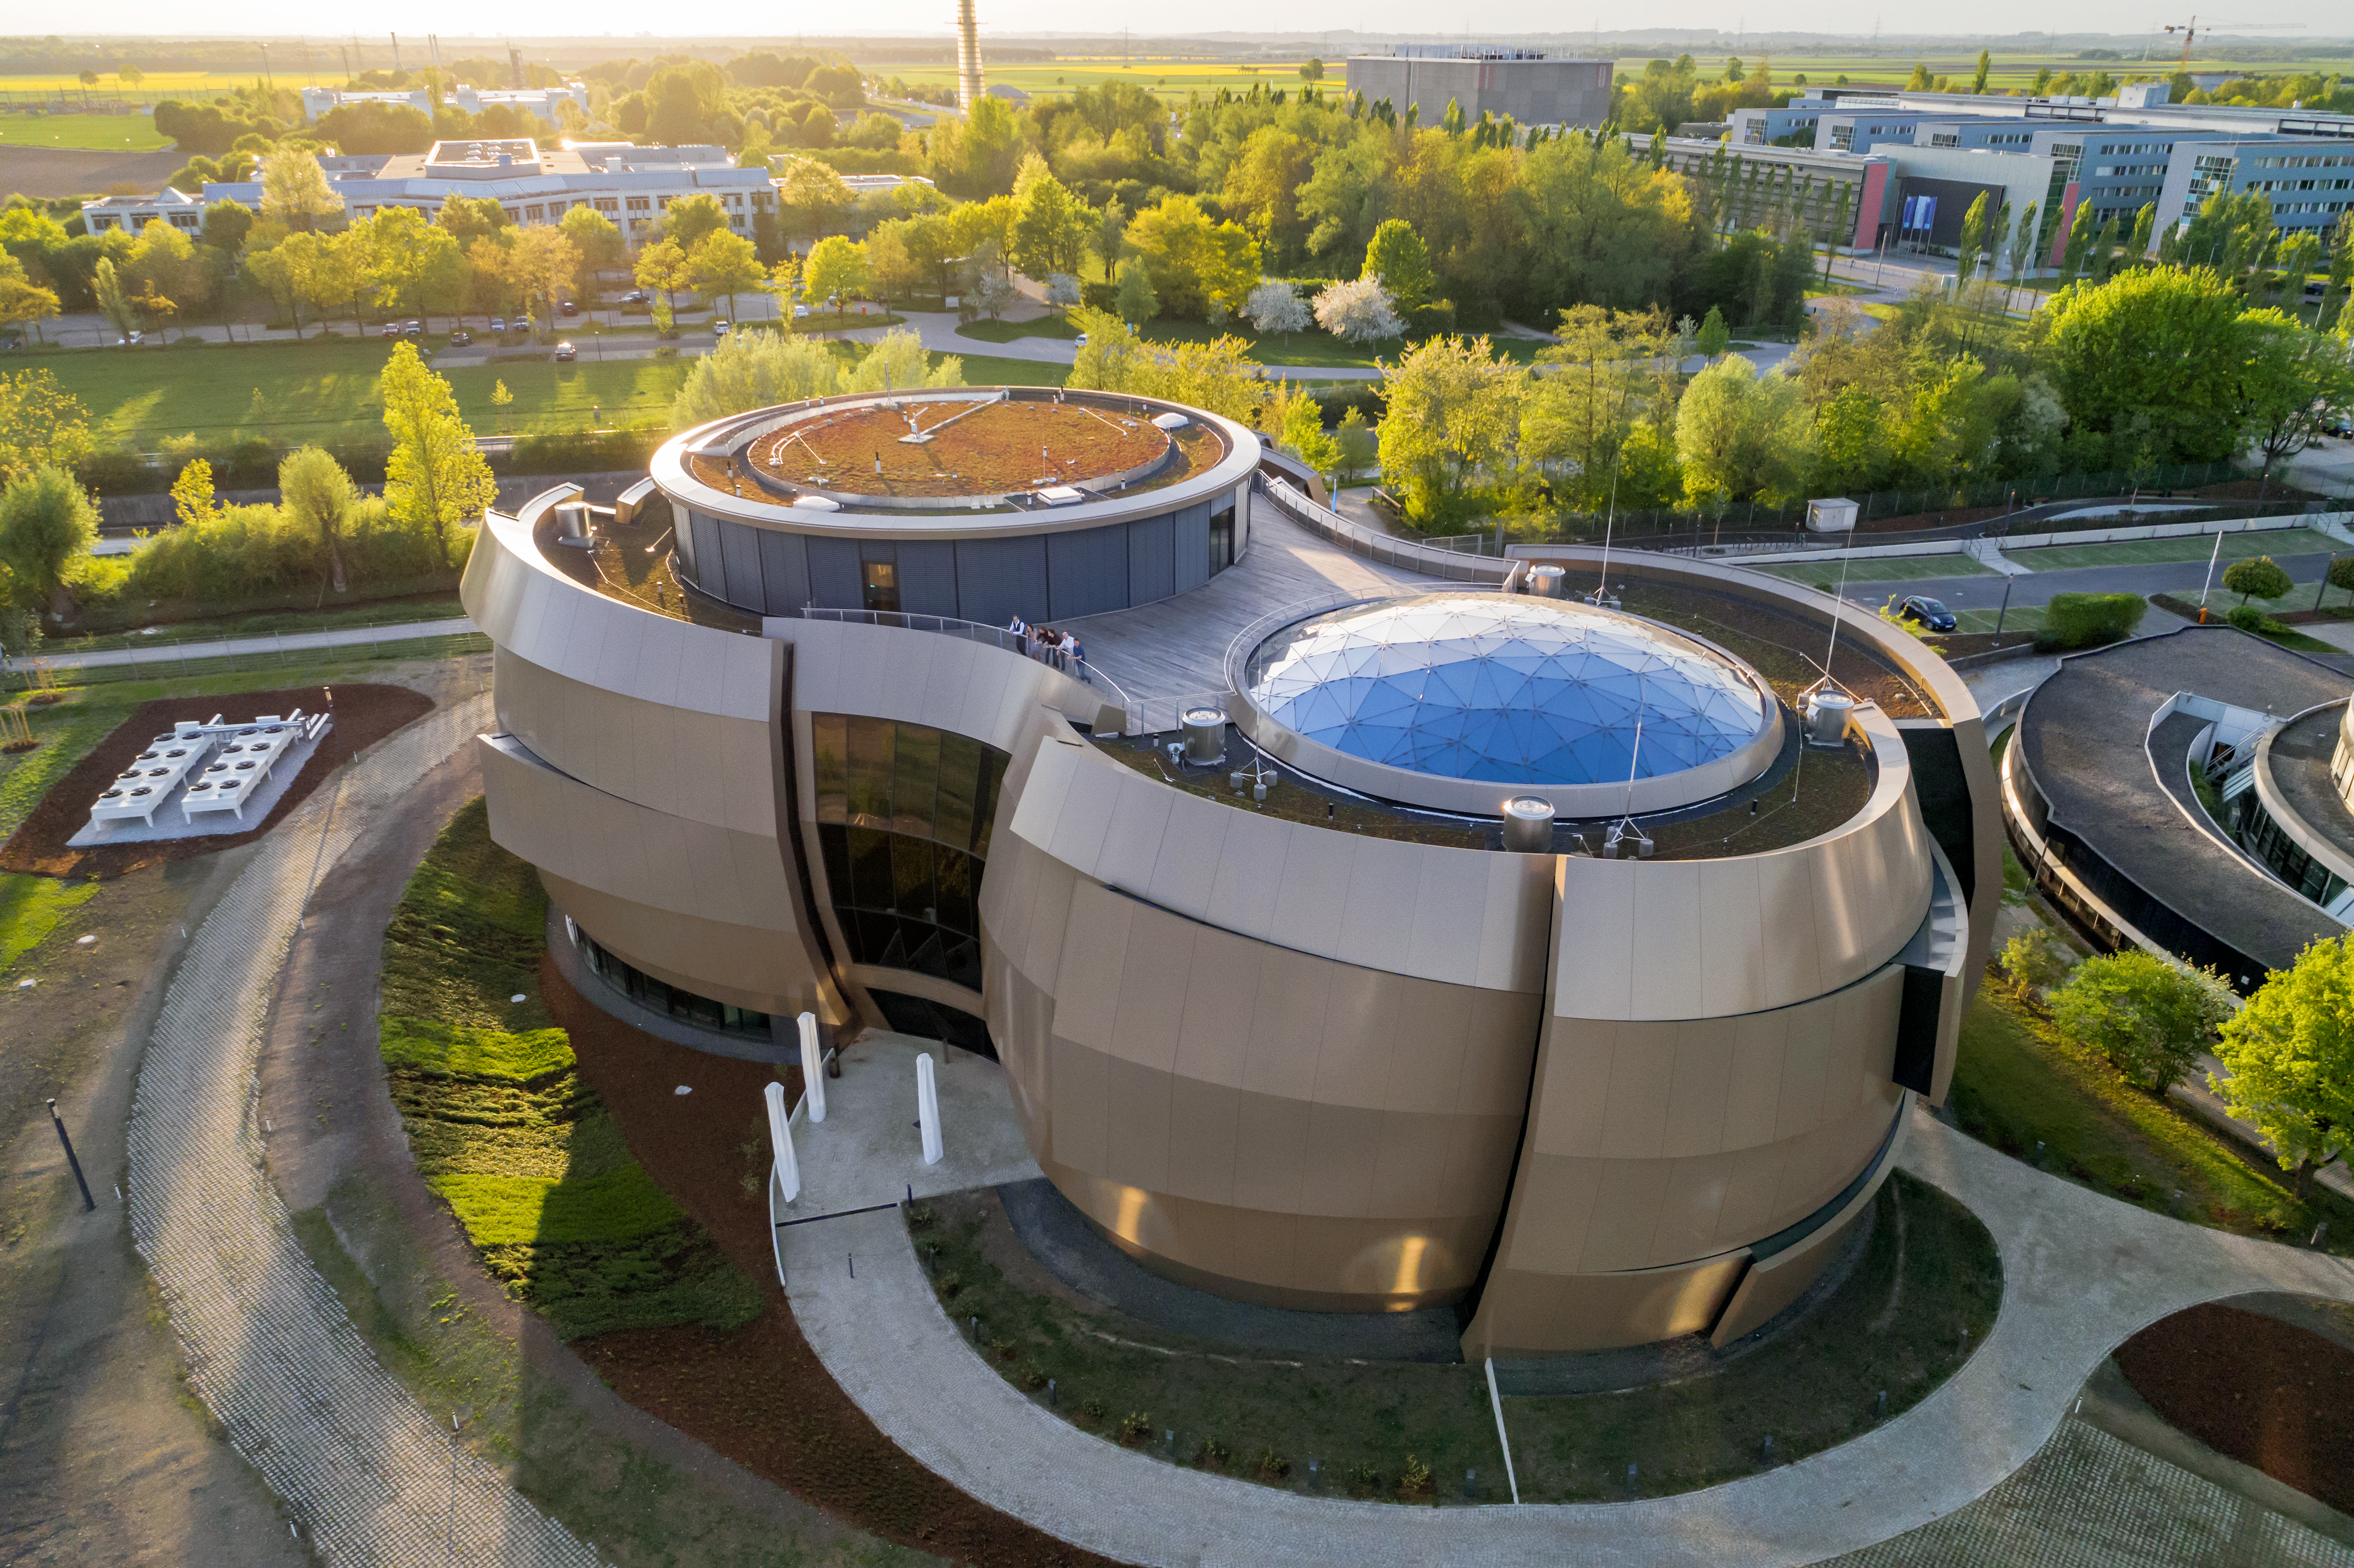

ESO Supernova

The ESO Supernova Planetarium & Visitor Centre in Garching bei München, Germany.

Credit: ESO/C. Malin